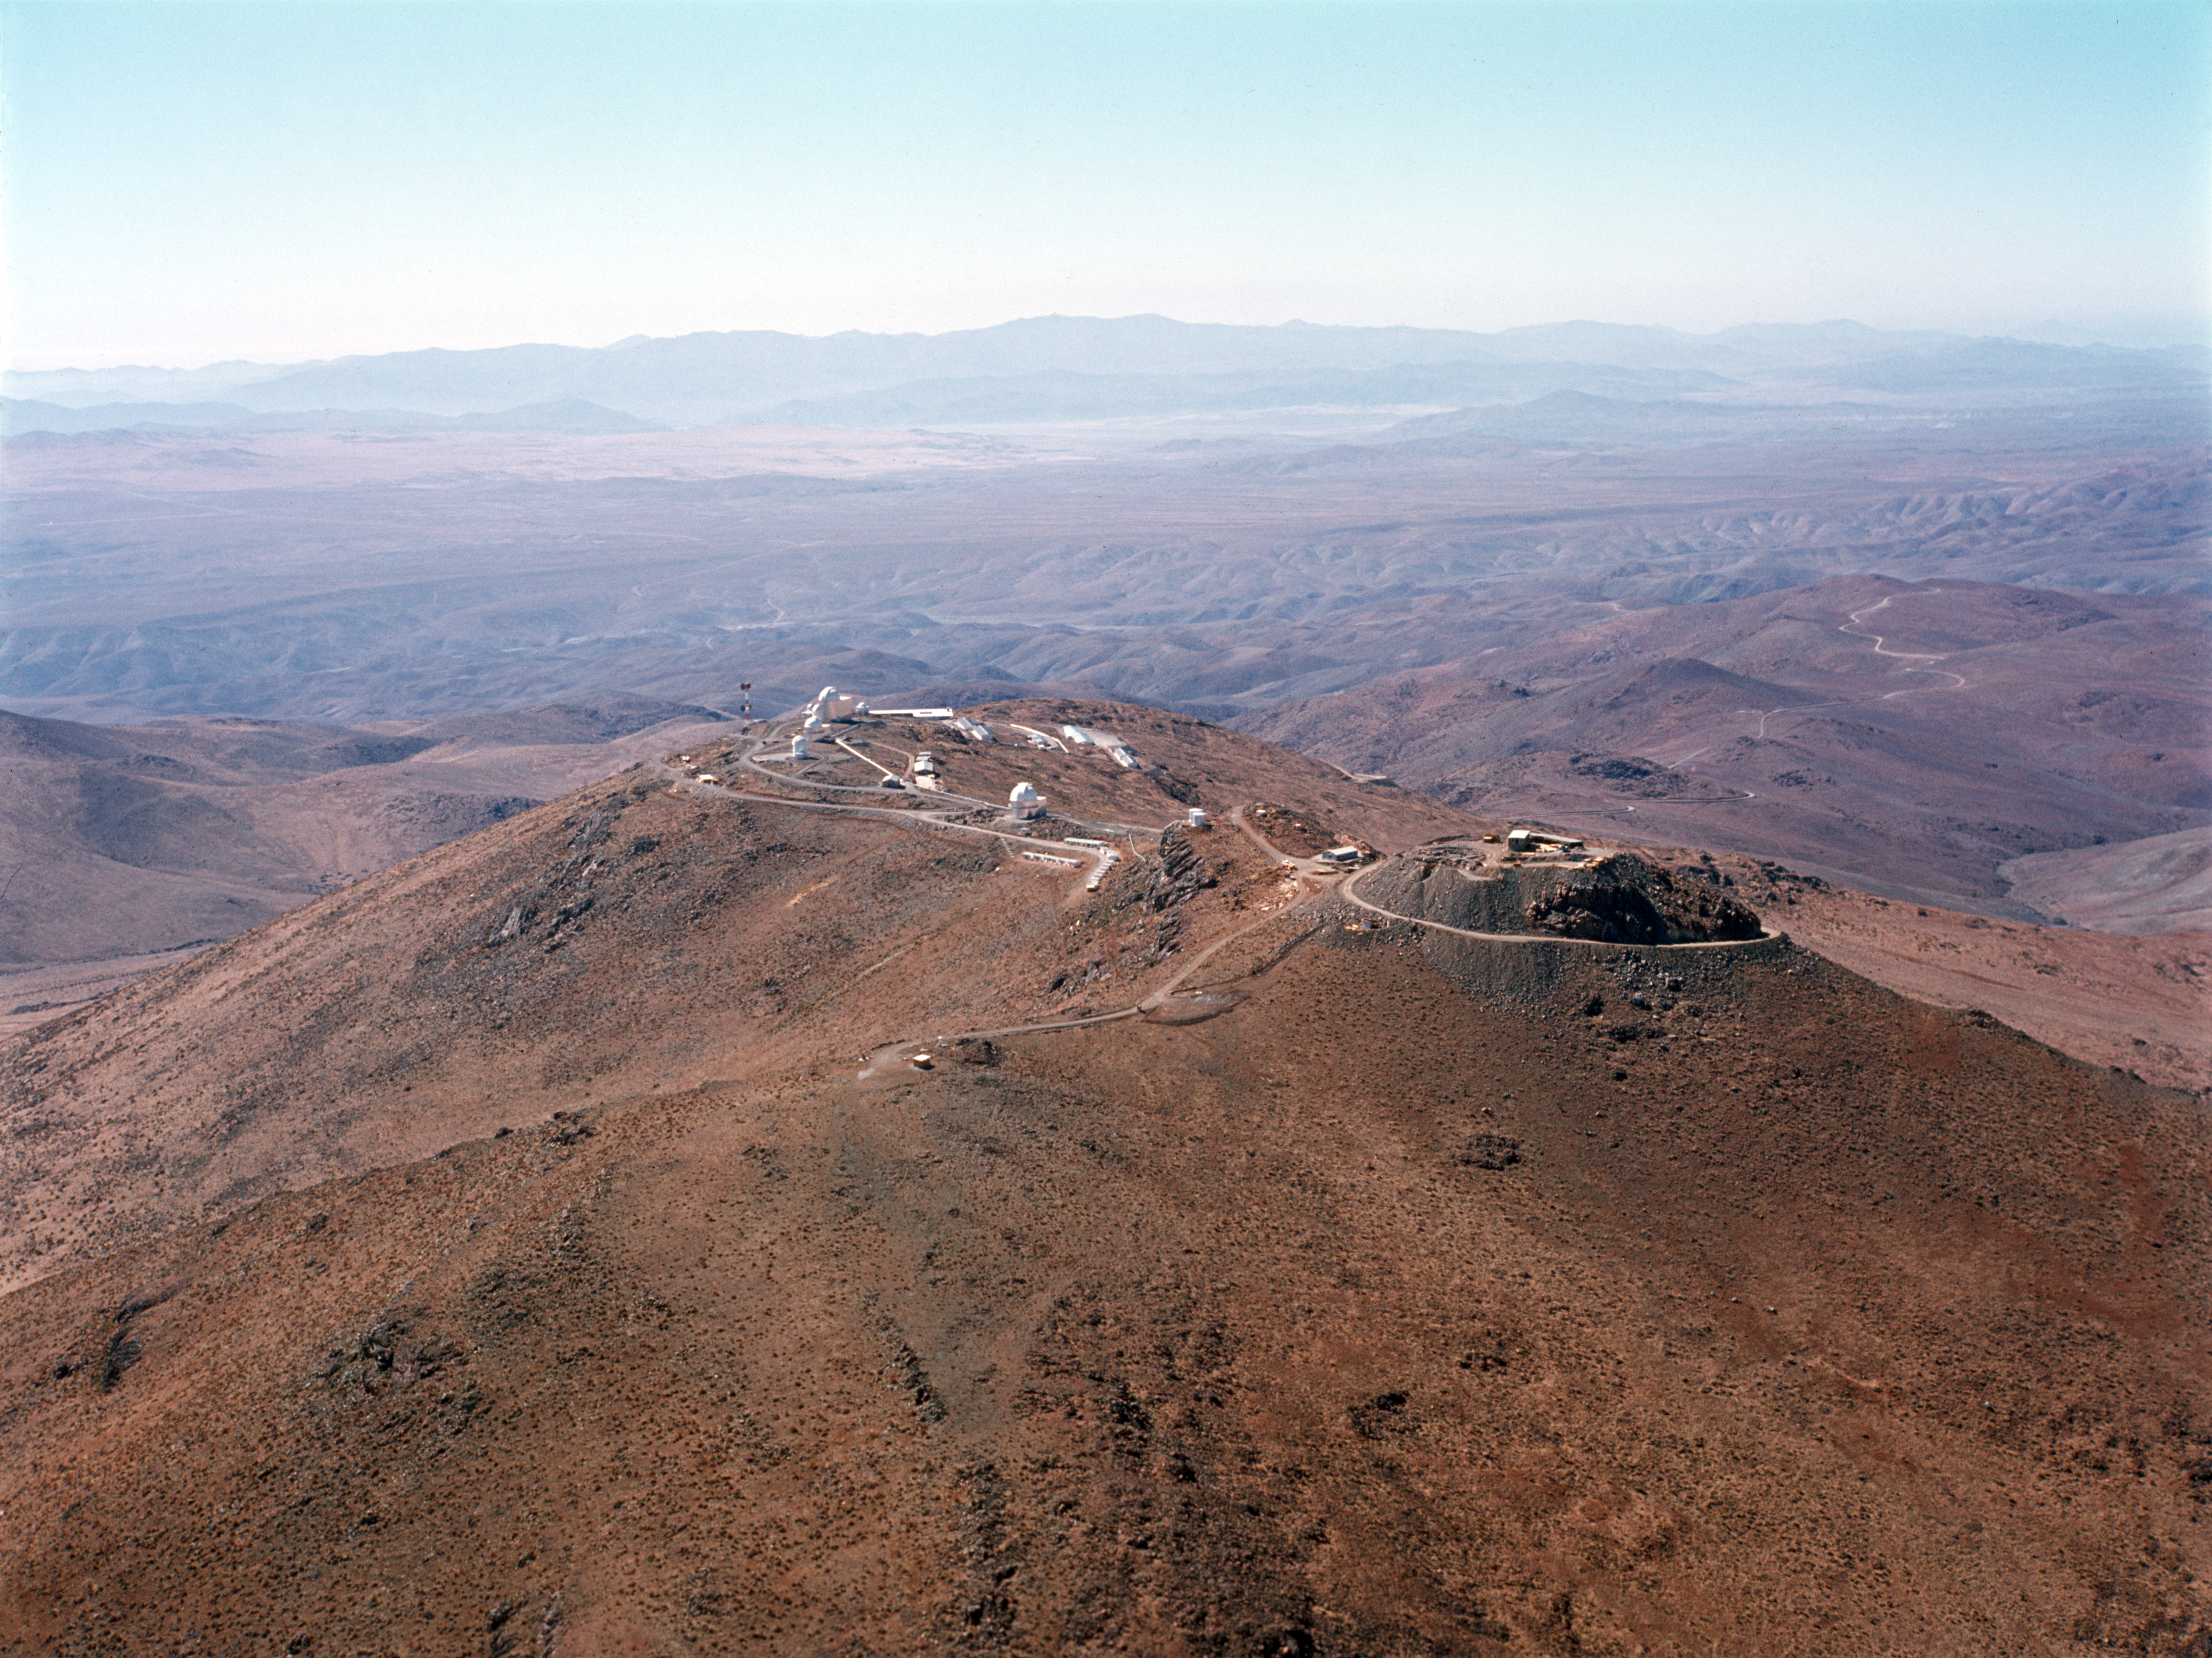

Flying low

Flying low along the La Silla mountain from southwest, ~1974.

Credit: ESO